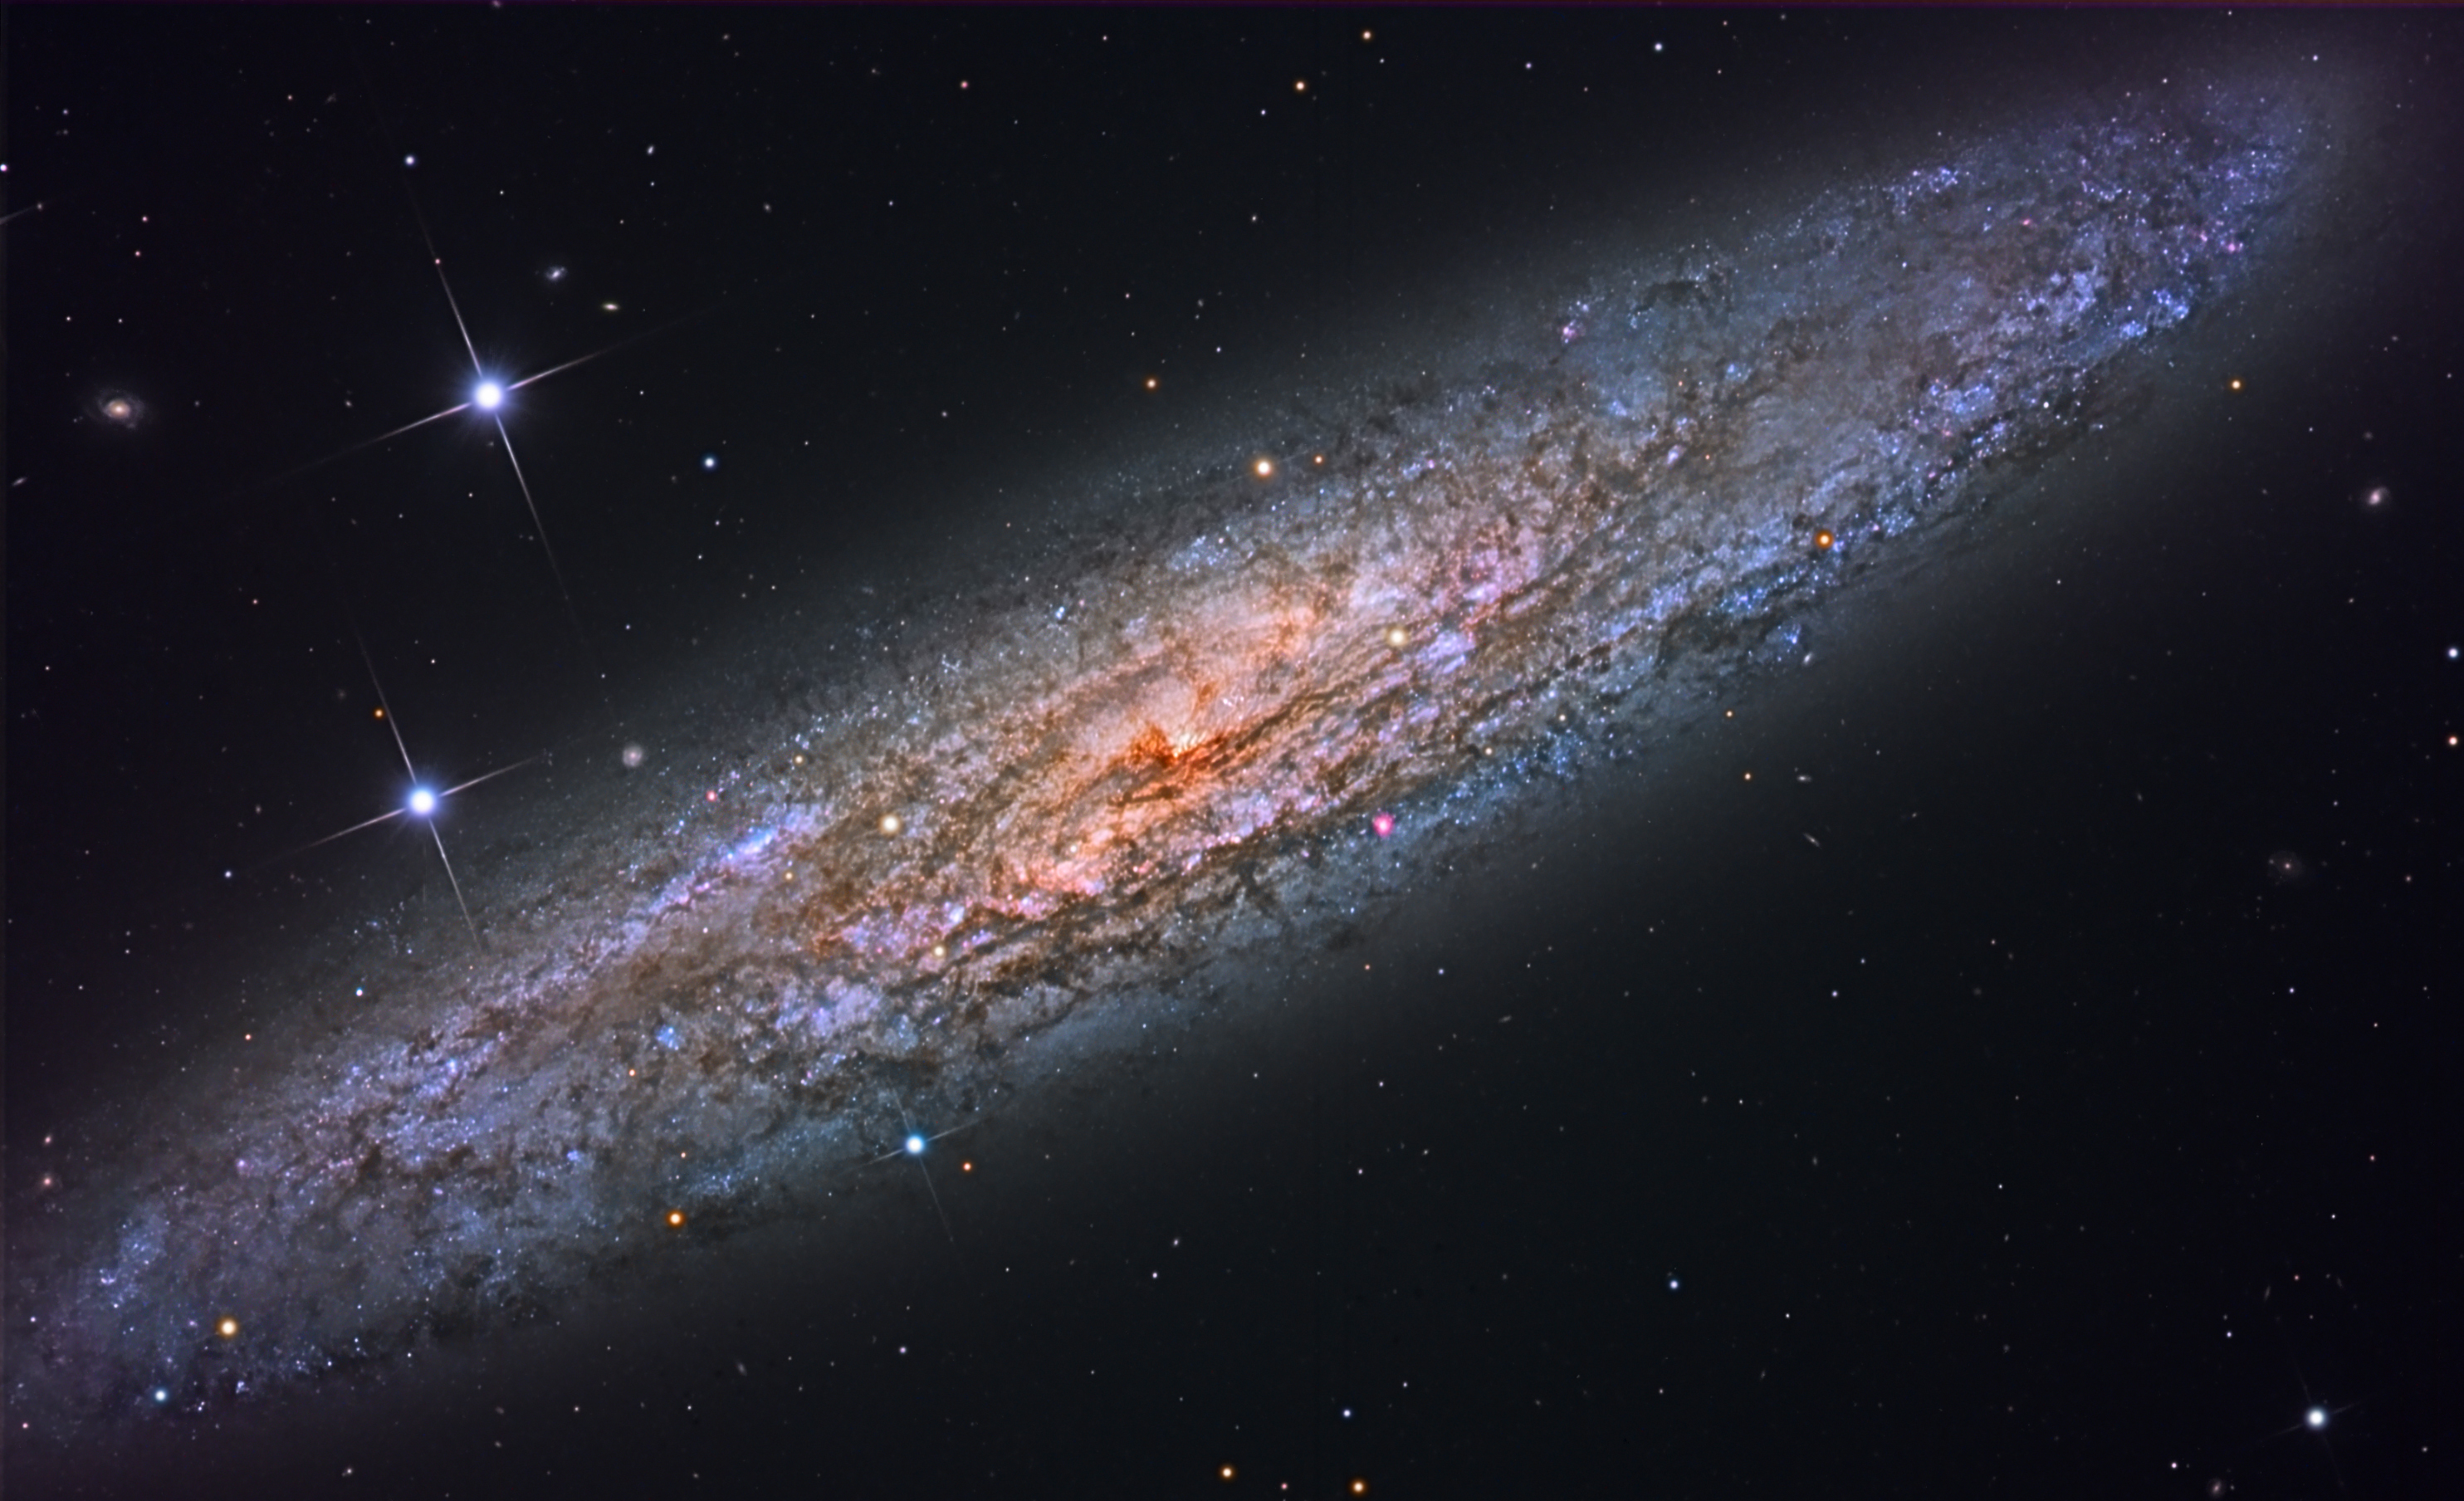

Sculptor Galaxy, NGC 253

NGC 253 also goes by the name of “Sculptor Galaxy” after its parent constellation, or by the name “Silver Dollar Galaxy”, presumably after its visual appearance in the eyepiece. NGC 253 is classified as a starburst galaxy, but interestingly, only 1 supernova has been found within it. It is a bright galaxy, easily visible in binoculars, about 10 million light years from us.

Credit: SSRO/PROMPT/CTIO